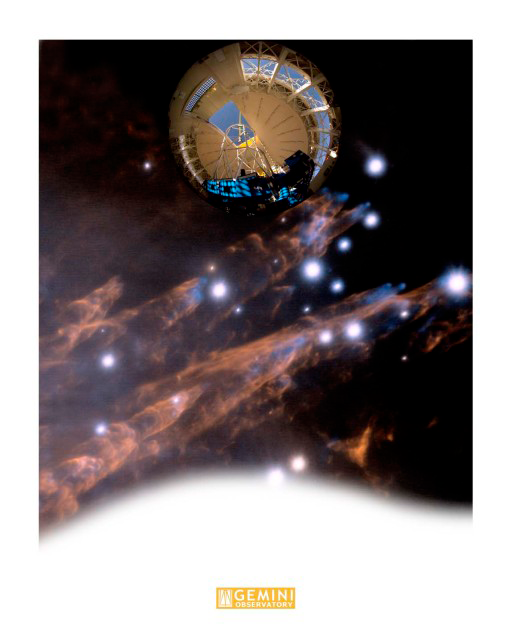

Bullets of Orion Montage

The lower two thirds of this image is a detailed view of supersonic "bullets" of gas and the wakes created as they pierce through clouds of molecular hydrogen in the Orion Nebula. The round (fisheye) image at of this montage is a photograph is the propagation of Gemini's laser guide star system (LGS) taken from the observing floor of Gemini North on Mauna Kea. Technical Details: The one minute exposure was taken with a Canon EOS 1Ds Mkll using a Sigma 8mm Fisheye lents at f 1:4.0.

Credit: International Gemini Observatory/AURA